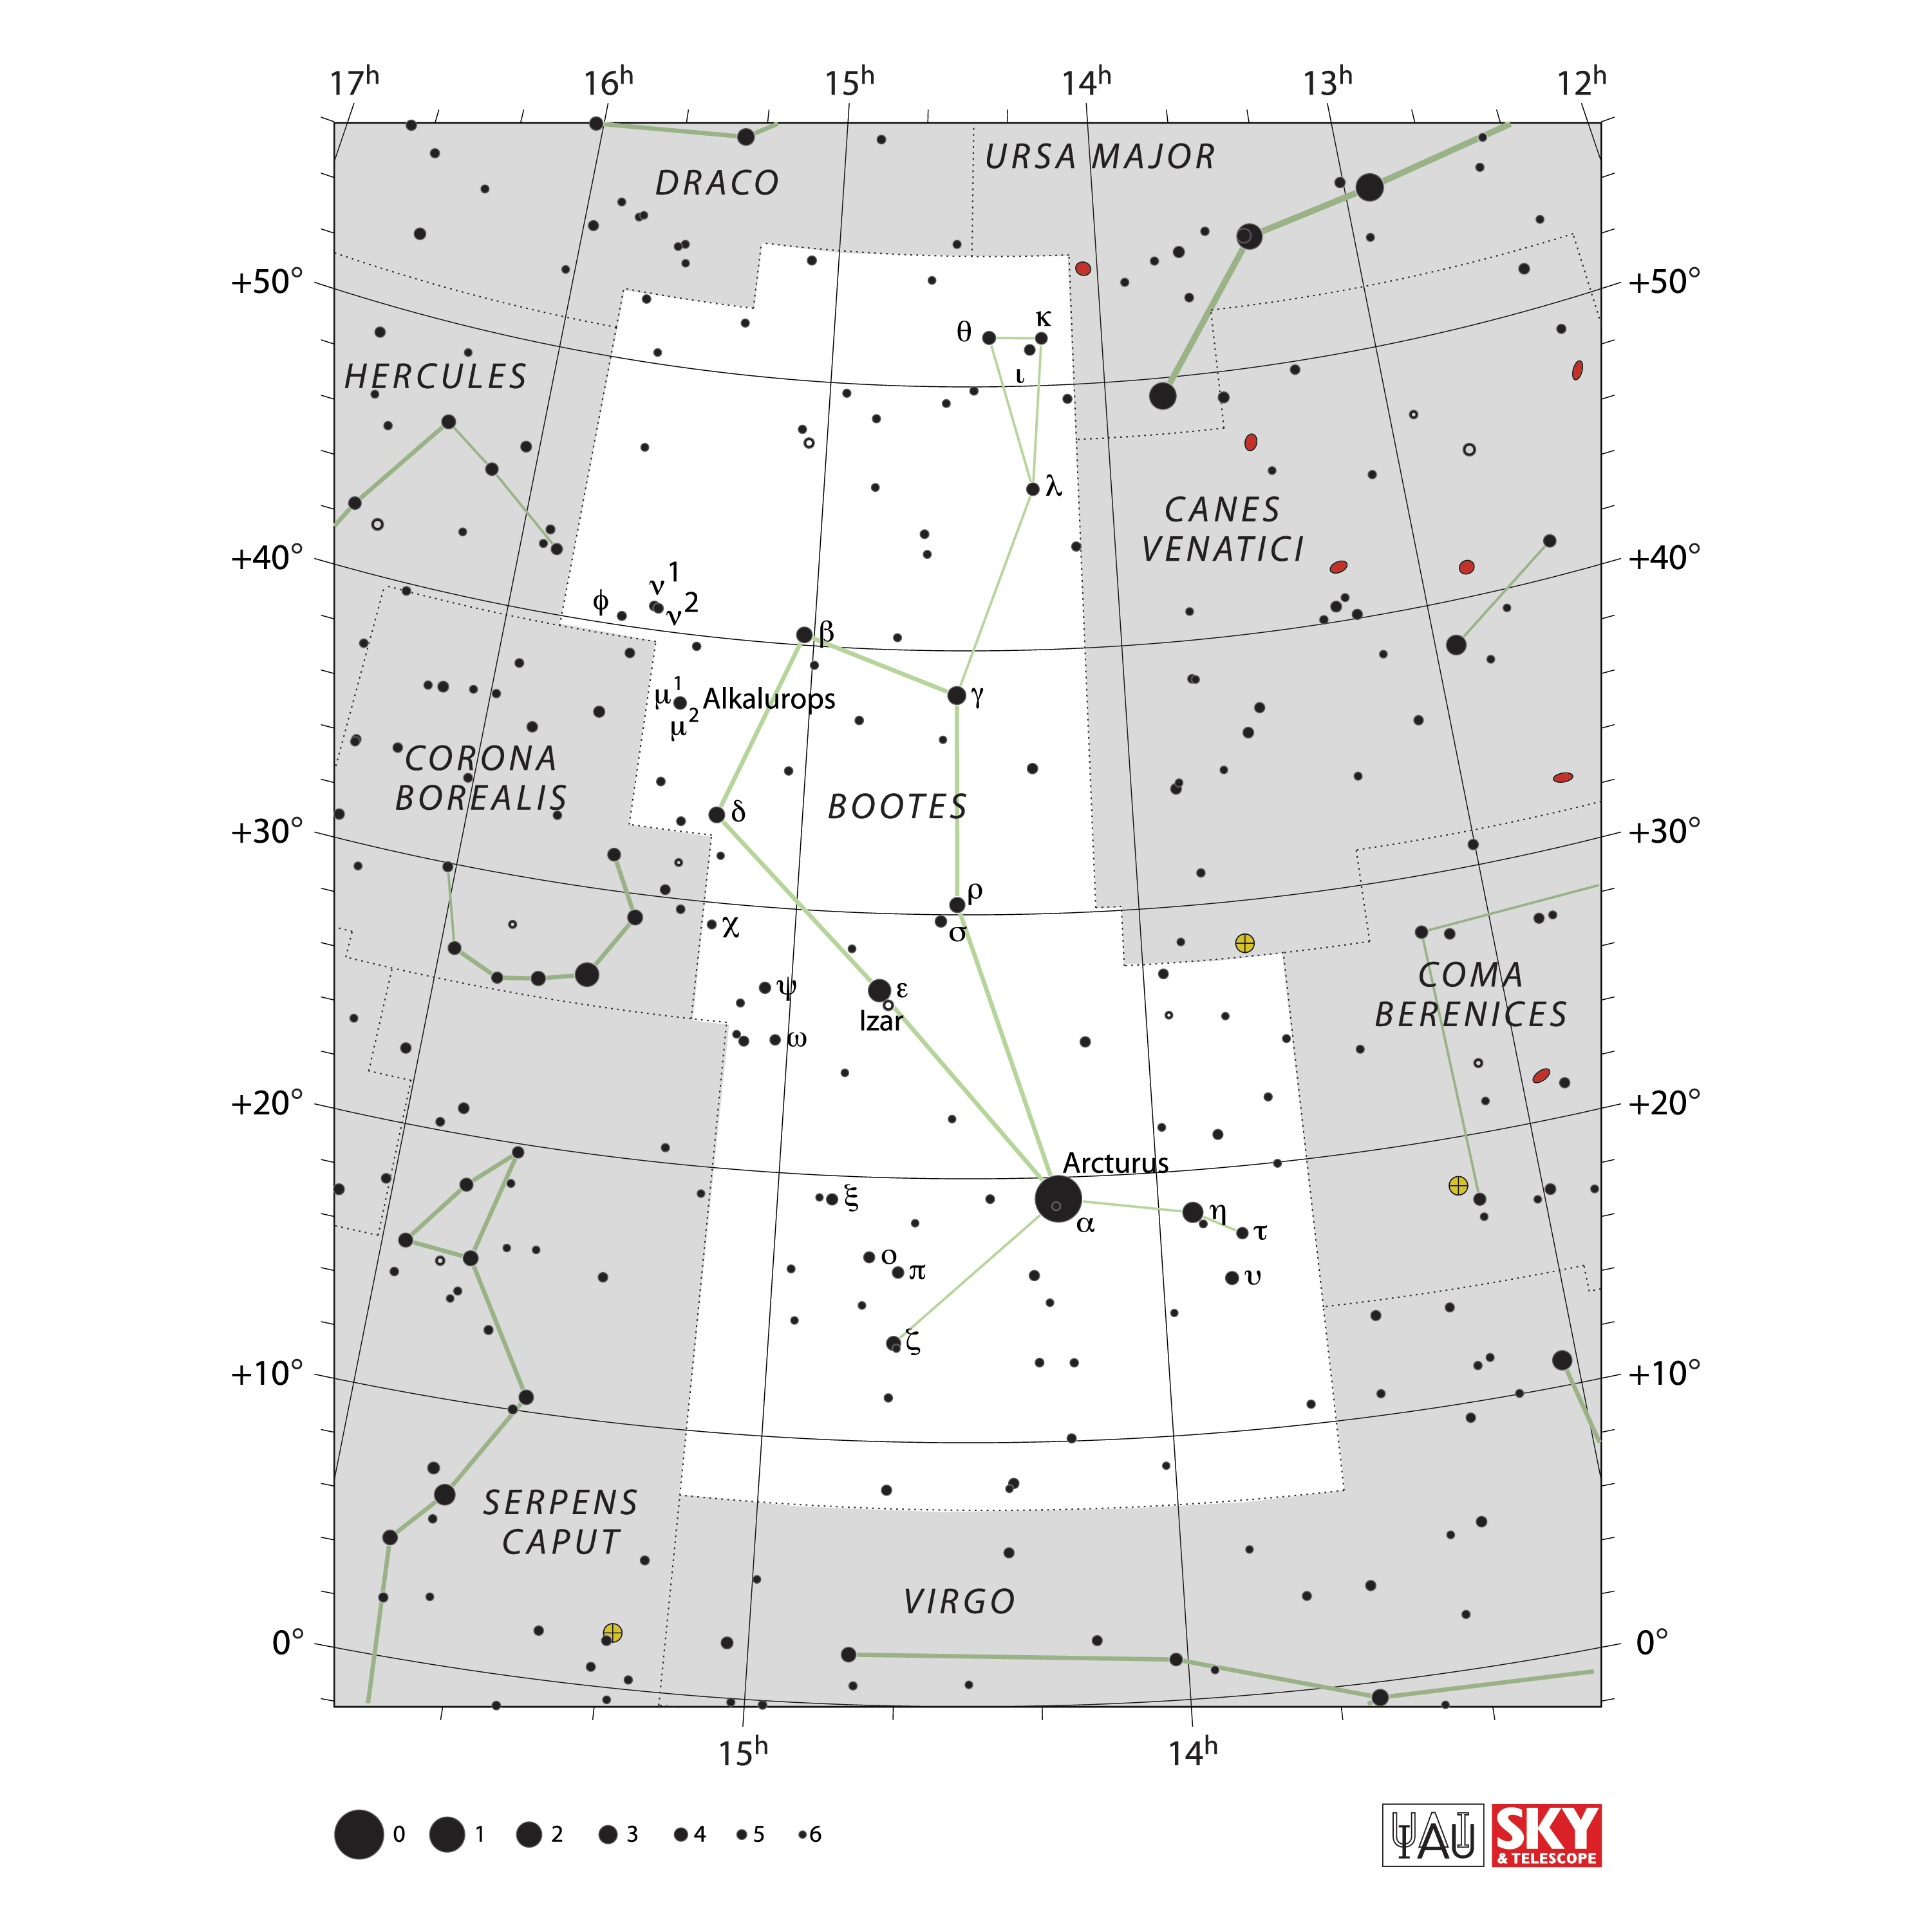

Boötes

Credit: IAU and Sky & Telescope